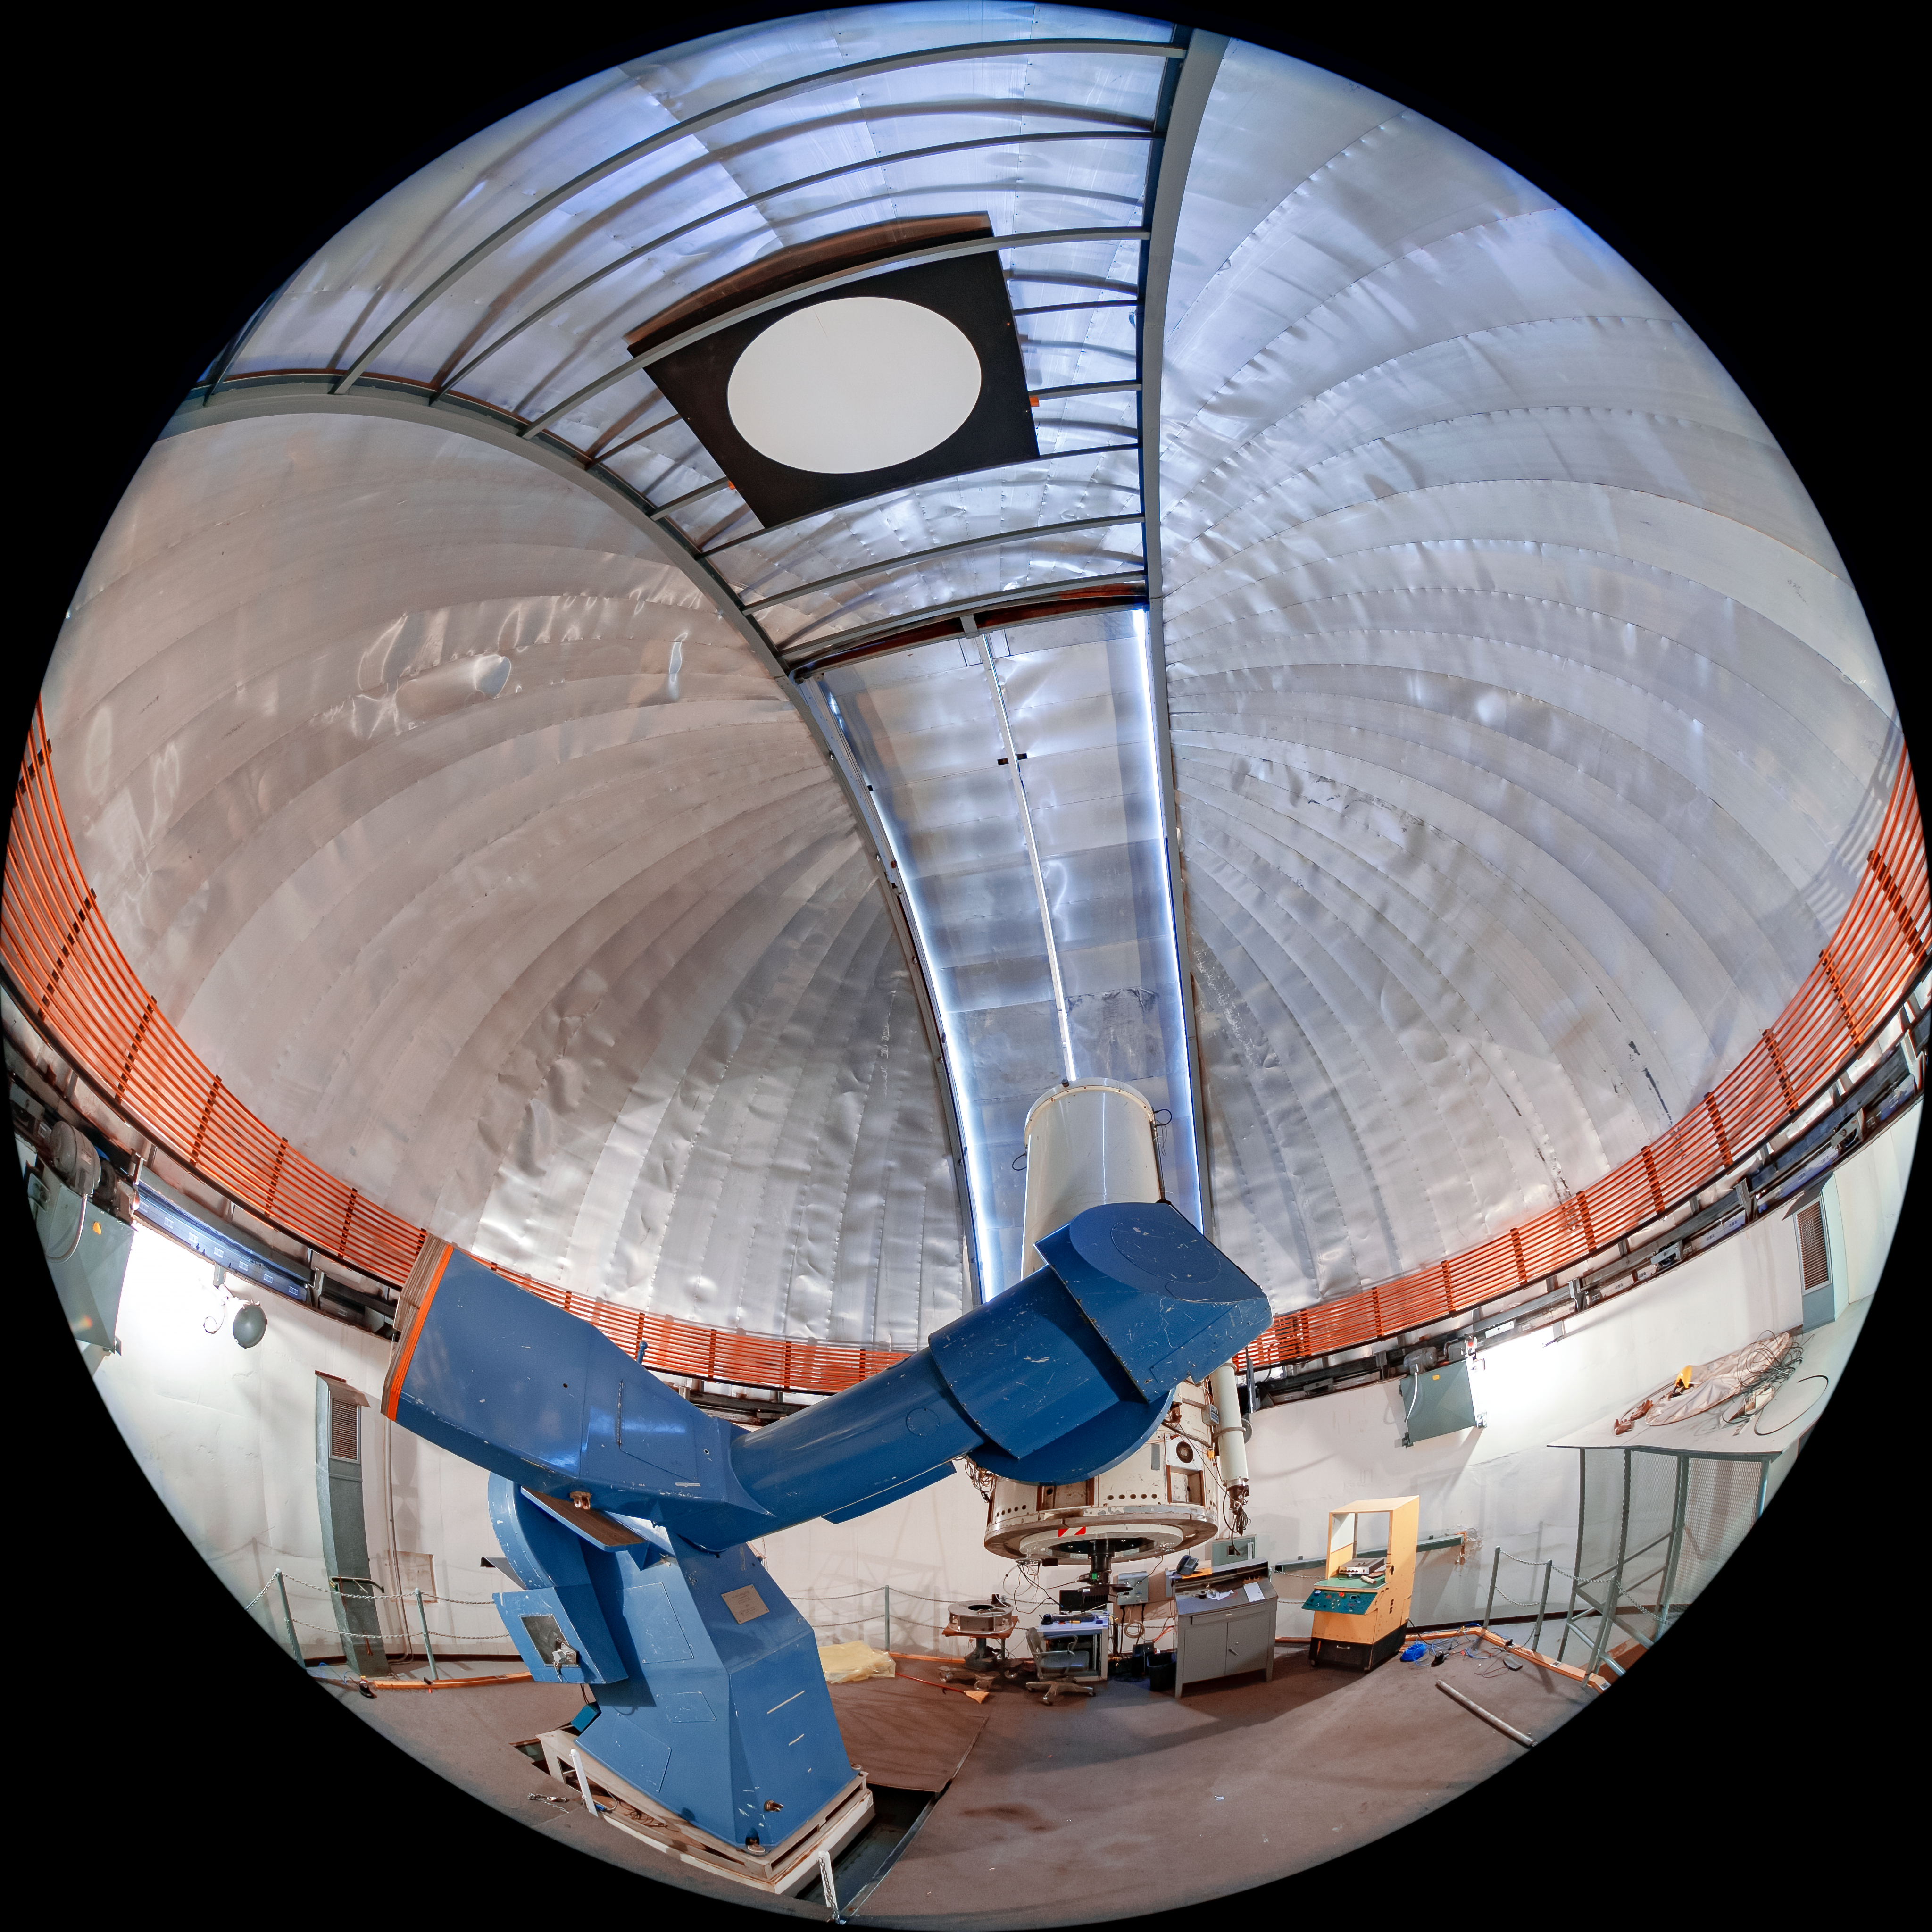

SMARTS 1.0-meter Telescope Interior

The interior of the SMARTS 1.0-meter Telescope, one of four telescopes that make up the Small and Moderate Aperture Research Telescope System (SMARTS) Consortium, located at Cerro-Tololo Inter American Observatory (CTIO), a Program of NSF NOIRLab. It was originally located in Bethany, Connecticut, and was relocated to CTIO in 1972. As of August 2020, it is operated in robotic mode with an optical imaging camera.

Credit: CTIO/NOIRLab/NSF/AURA/T. Matsopoulos